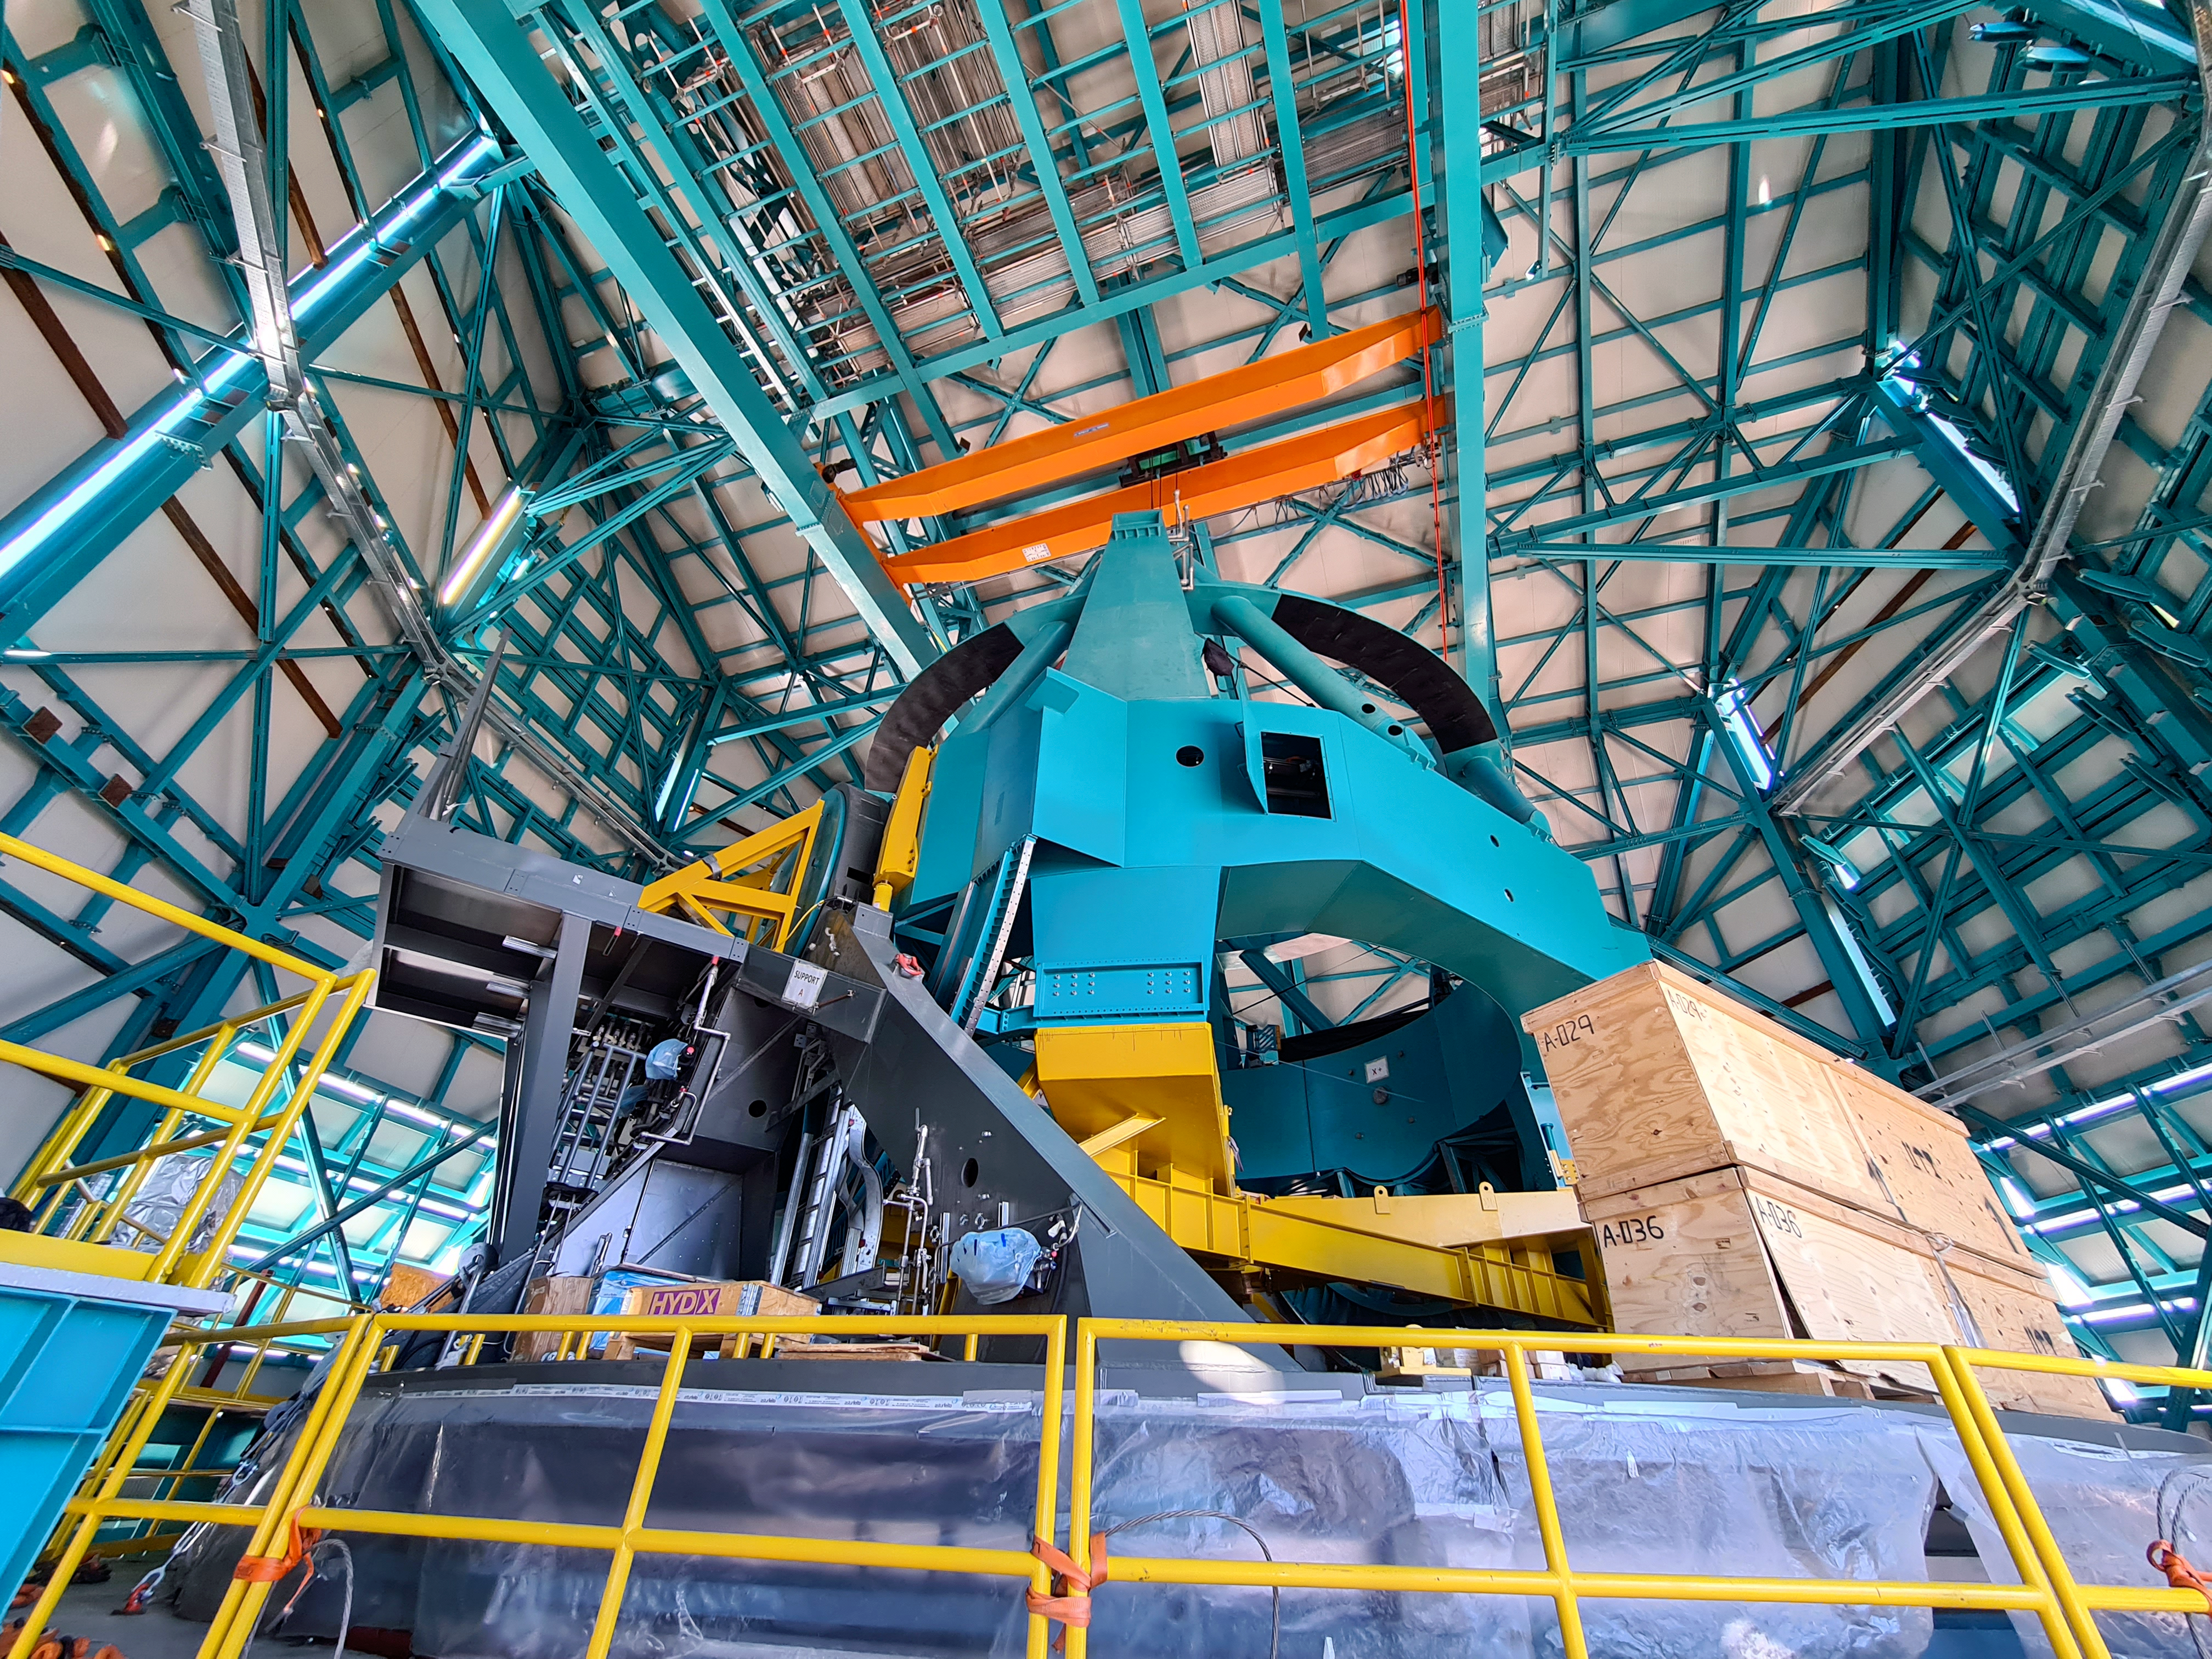

Rubin Feb 2021

Work on the Dome and the TMA is progressing in parallel on the summit, with preparations underway for some big upcoming activities. For the rest of February, the Dome team will be installing cladding and louvers while the work on the TMA mostly consists of small-scale inside assembly tasks. Meanwhile, arriving at the site are the pieces of the 500-ton crane needed to complete the major assembly of the TMA. The top-end of the TMA is scheduled to be transported to the upper platform on March 1st for its final assembly, after which it will be lifted into the Dome.

Credit: Rubin Obs/NSF/AURA